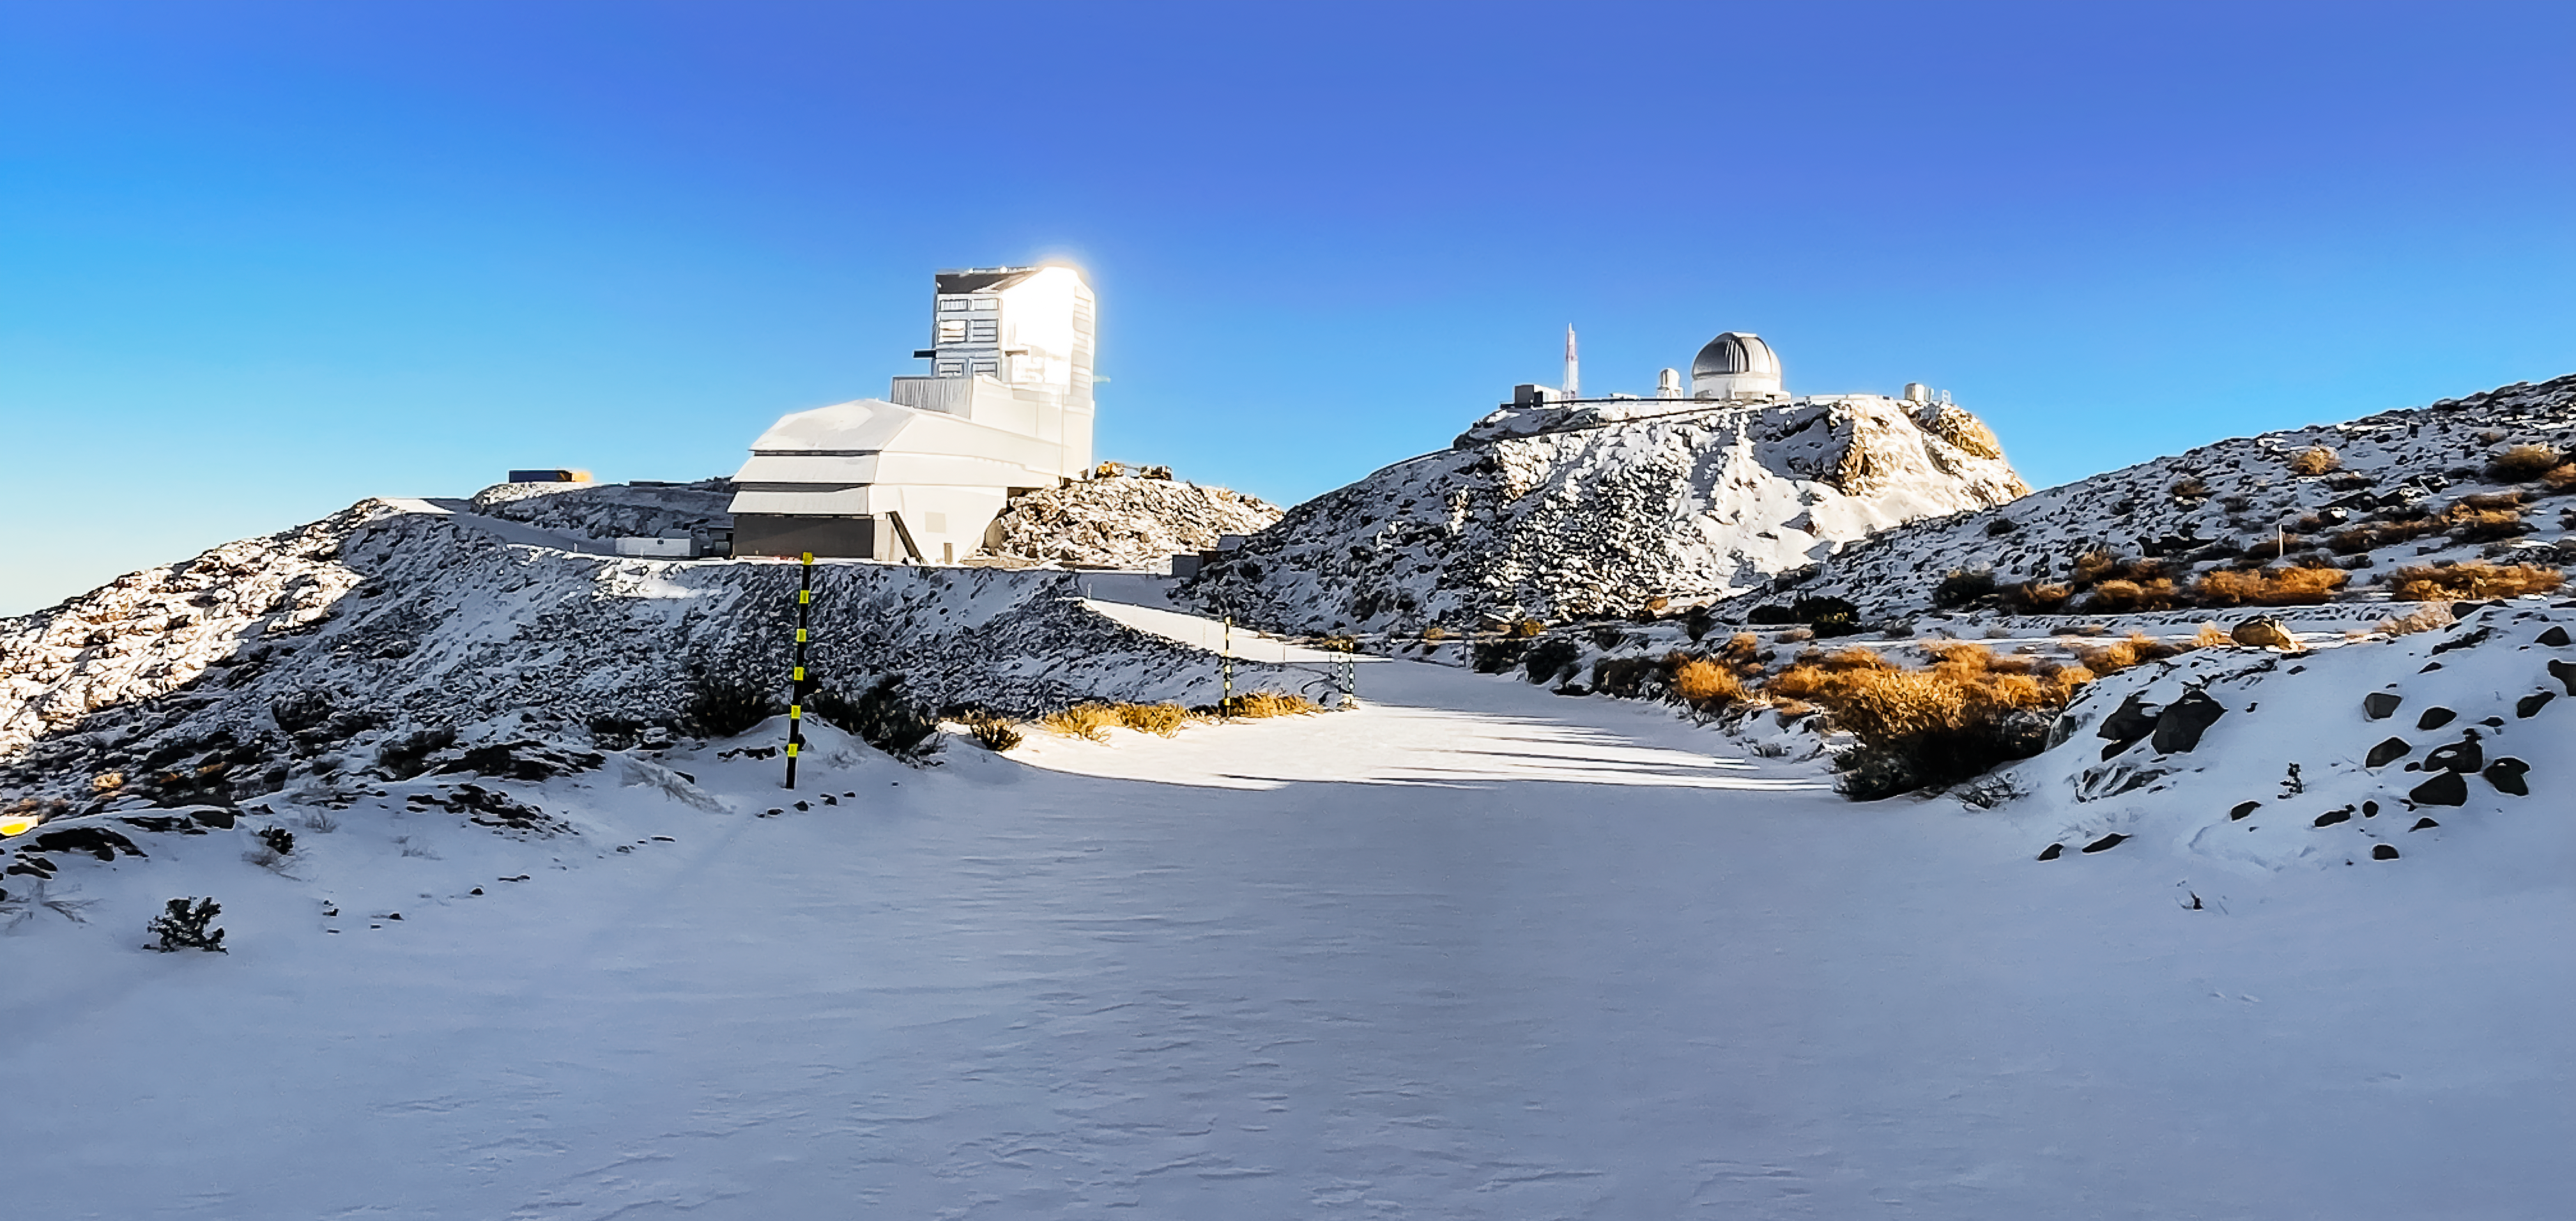

Snow day at Vera C. Rubin Observatory

Winter in Chile, 2024. Pictured here is the Vera C. Rubin Observatory which sits on Cerro Pachón.

Credit: NOIRLab/NSF/AURA